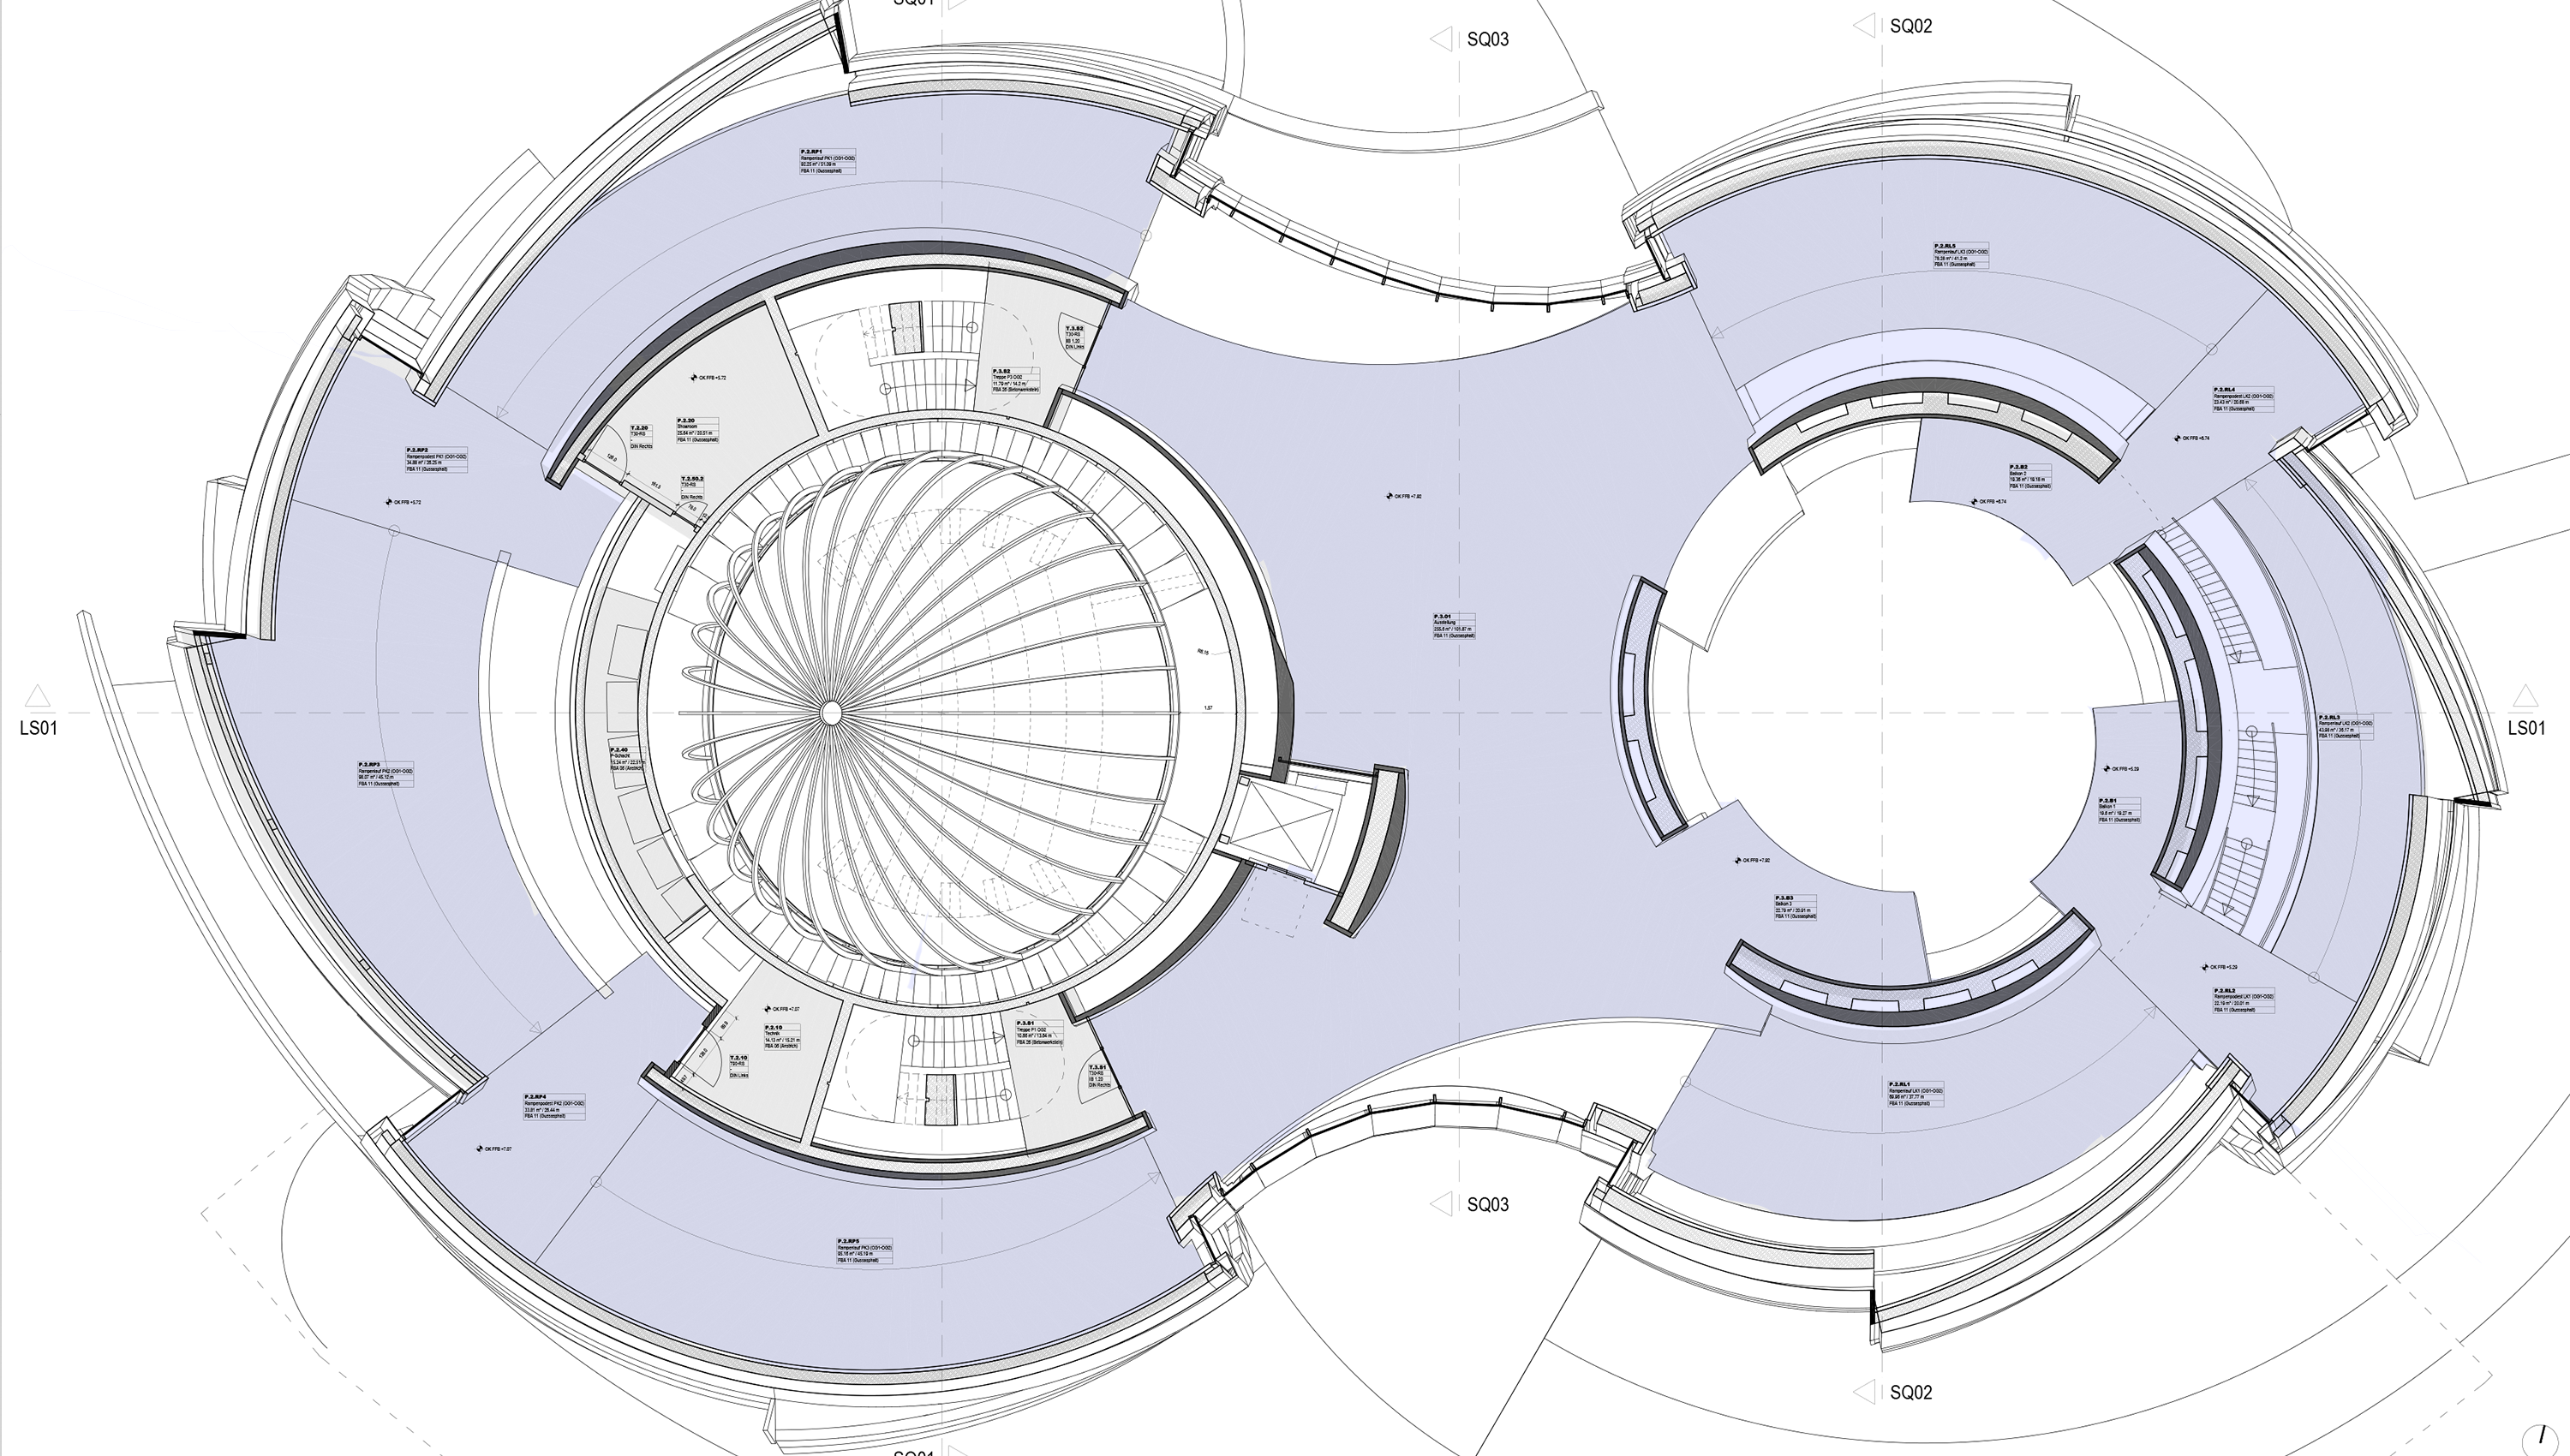

Exhibition area (2nd floor)

The ESO Supernova Planetarium & Visitor Centre has a 284-metre-long exhibition area that starts from the first floor, continues up in a spiral to the second floor and goes down again. The 2200 m² space will showcase 13 different astronomical themes, all displaying breathtaking views of our Universe and humankind’s most advanced observing facilities. This incredible variety of visually stunning concepts can provide a range of unique and intriguing backgrounds for a corporate event!

Credit: Architekten Bernhardt + Partner (www.bp-da.de)